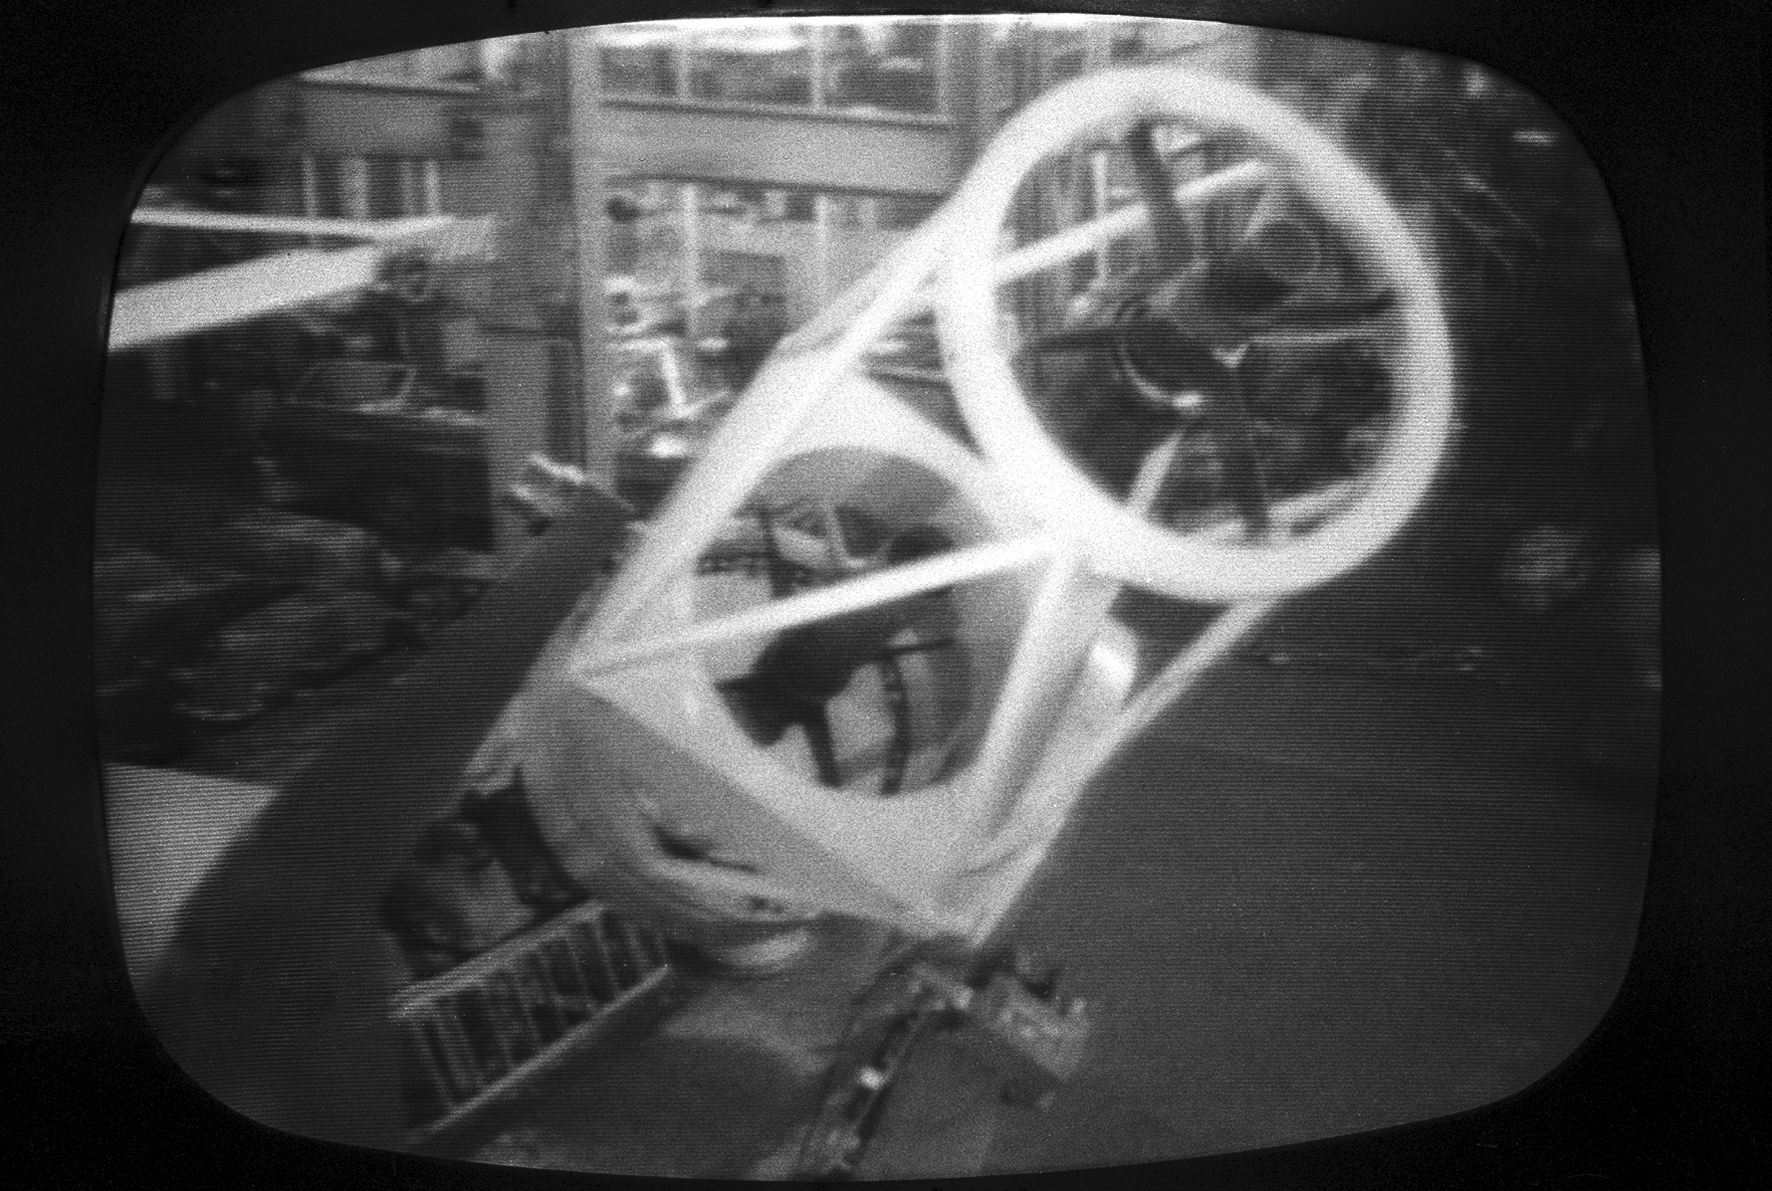

Assembly of the ESO 1-metre telescope

The ESO 1-metre telescope was the first telescope installed at the La Silla Observatory, in 1966. It was used until 1994 as a photometric telescope, both in the visible with a single channel photometer, and in the infrared with an InSb photometer and a bolometer. Since 1994 it has been fully dedicated to the DENIS project.

Credit: ESO